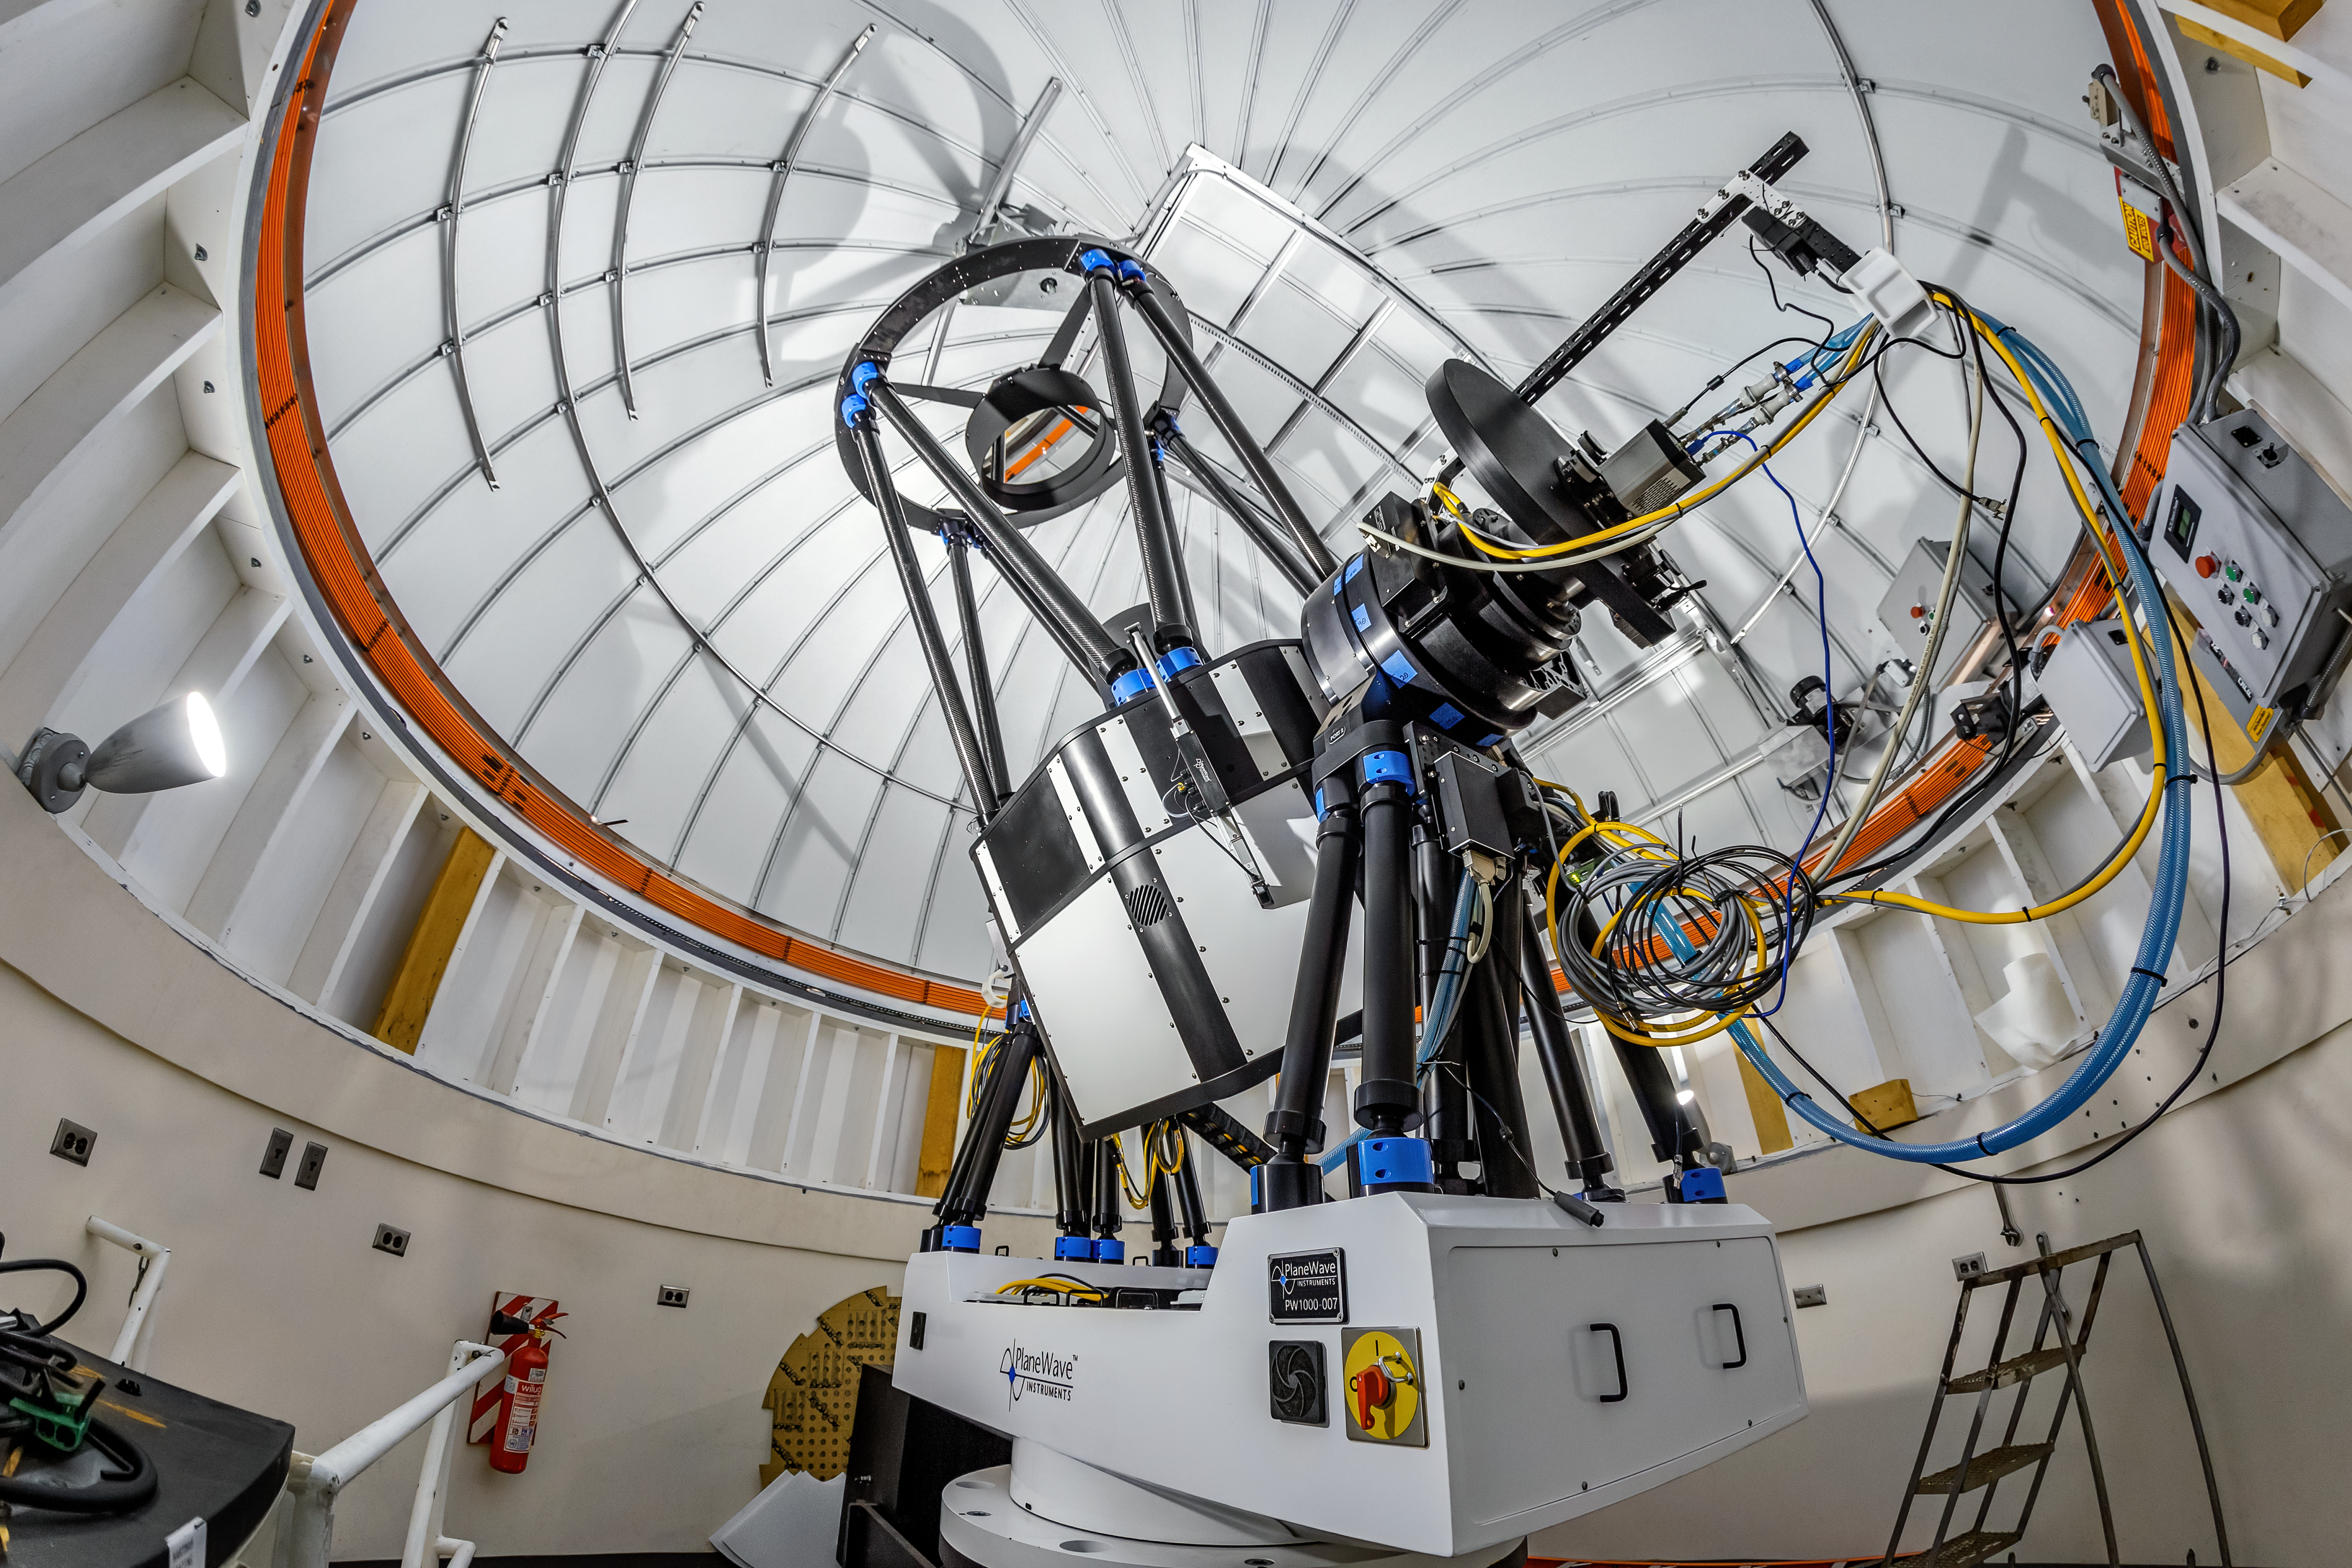

US Naval Observatory Deep South Telescope Interior

The interior of the US Naval Observatory Deep South Telescope located at Cerro Tololo Inter-American Observatory (CTIO), a Program of NSF NOIRLab, in Chile.

Credit: CTIO/NOIRLab/NSF/AURA/T. Matsopoulos